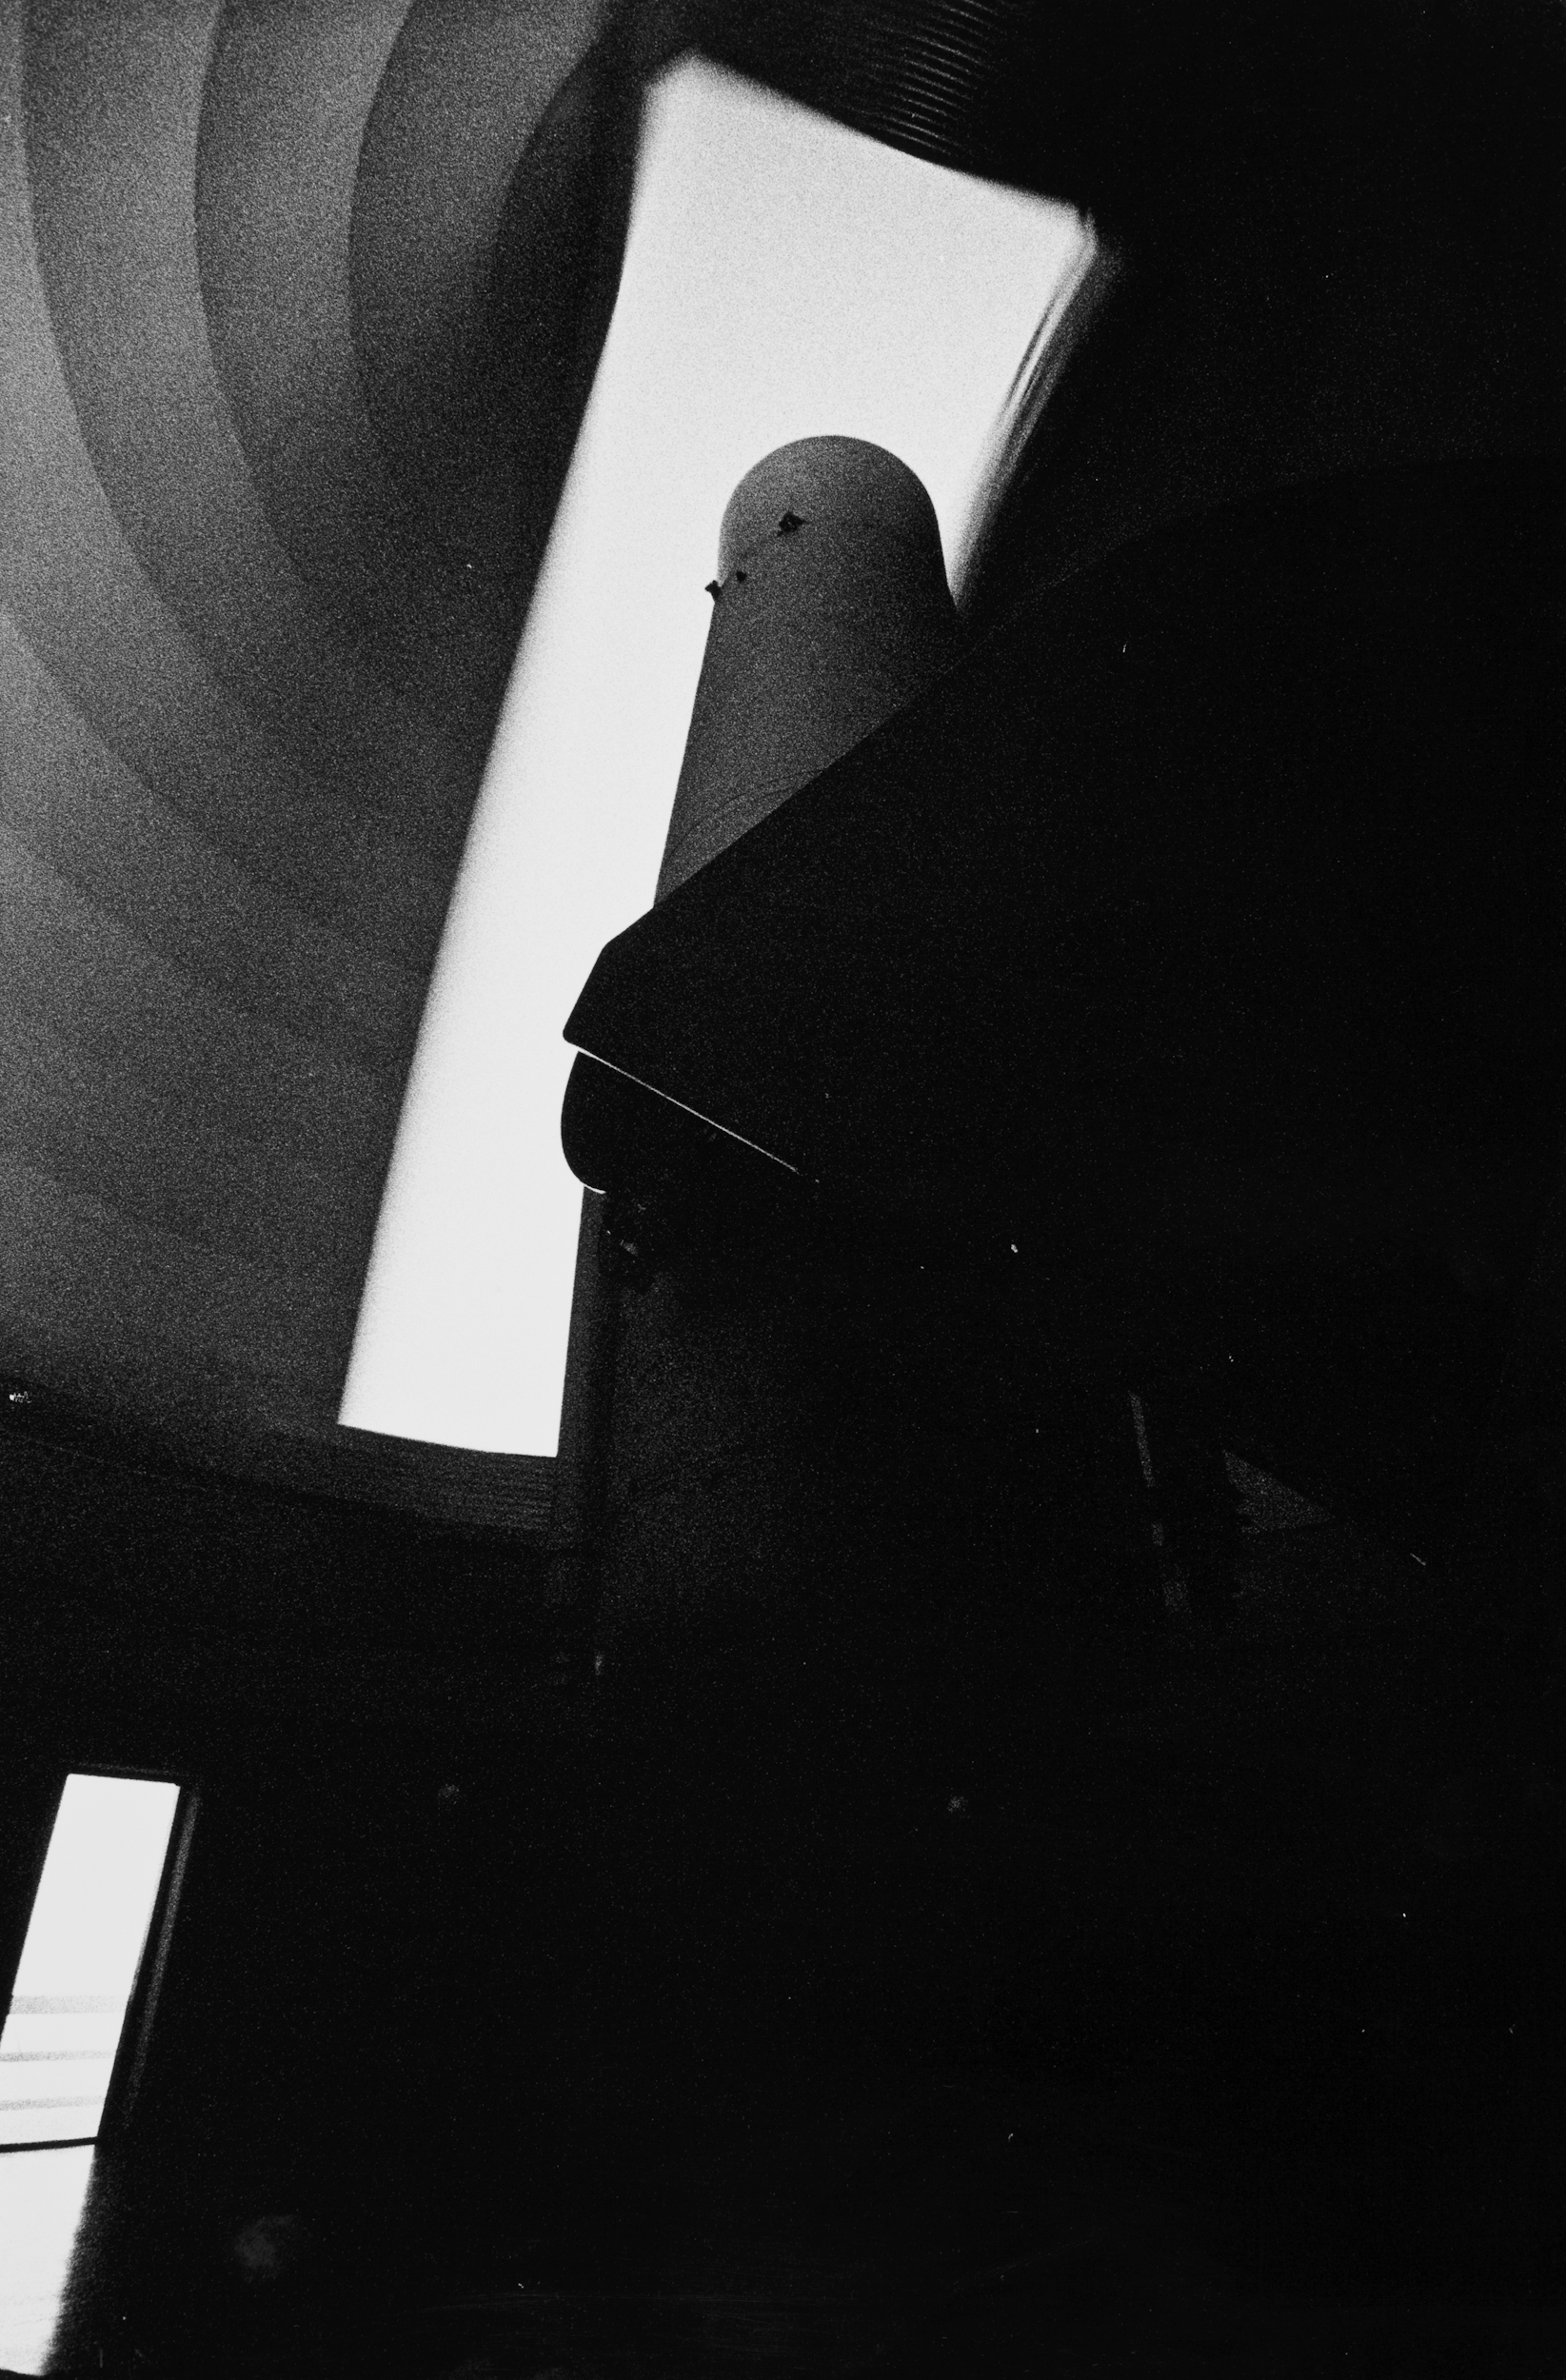

The 1-metre Schmidt telescope at La Silla

The 1-metre Schmidt telescope at ESO’s La Silla Observatory, taken in February 1996. This telescope began its service life in 1971, using photographic plates to take wide-field images of the southern sky. Since 2009, it is controlled and operated remotely from Yale University, to search for new Pluto-sized dwarf planets and supernovae in the southern sky.

Credit: ESO